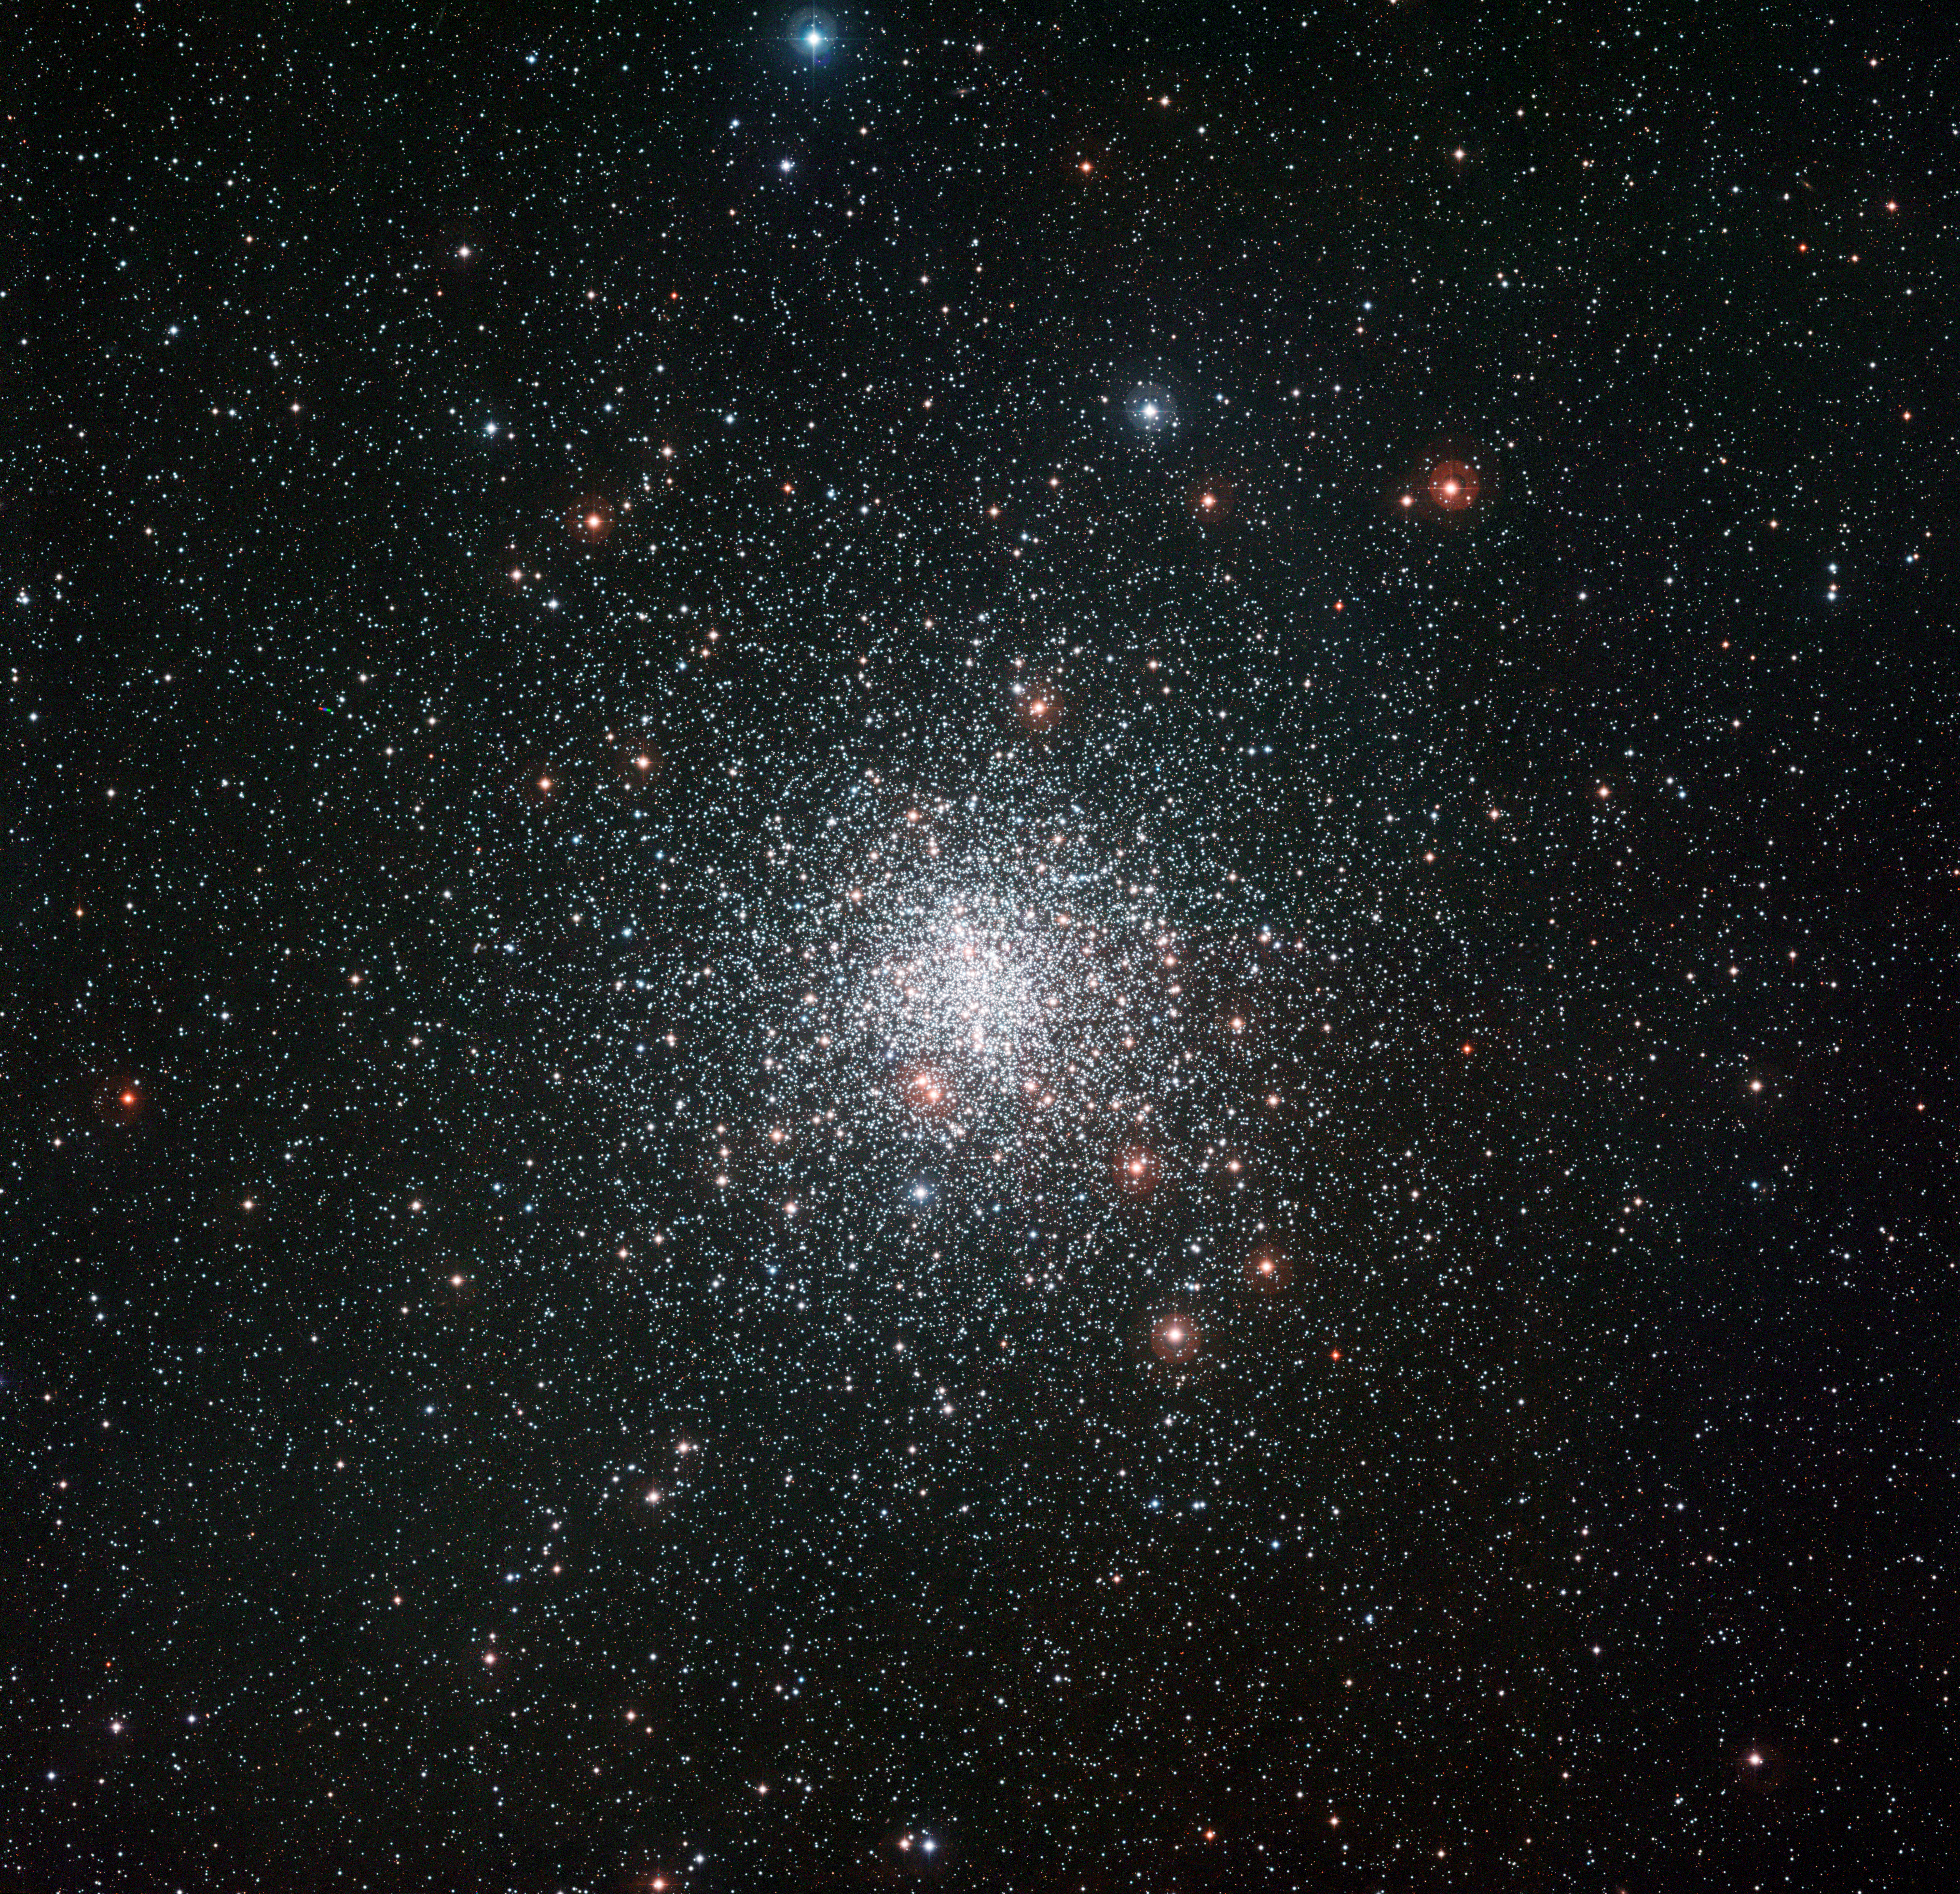

The globular star cluster Messier 4

This image from the Wide Field Imager attached to the MPG/ESO 2.2-metre telescope at ESO’s La Silla Observatory shows the spectacular globular star cluster Messier 4. This great ball of ancient stars is one of the closest of such stellar systems to the Earth and appears in the constellation of Scorpius (The Scorpion) close to the bright red star Antares.

Credit: ESO Acknowledgement: ESO Imaging Survey